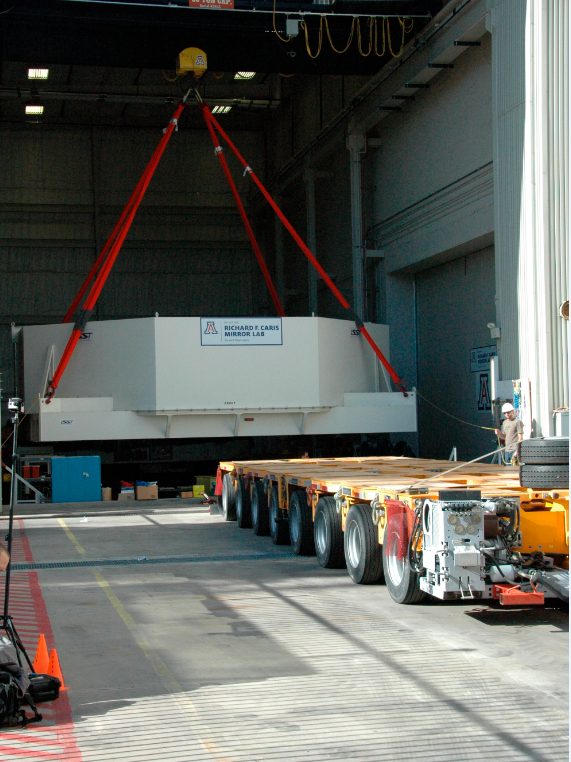

Primary/Tertiary Mirror (M1M3) moved from Mirror Lab to Storage

On May 19, 2015, the completed LSST Primary/Tertiary Mirror (M1M3) was safely moved from the UA’s Richard F. Caris Mirror Lab (formerly SOML) to long-term secure storage at Tucson International Airport. Contractor Precision Heavy Haul executed the eight-mile, three-hour move under the supervision of LSST technical and safety personnel. The mirror move is the culmination of years of hard work and dedication from the LSST technical team, the mirror lab, and generous support from the LSST Corporation and private donors.

Credit: Rubin Observatory/NSF/AURA